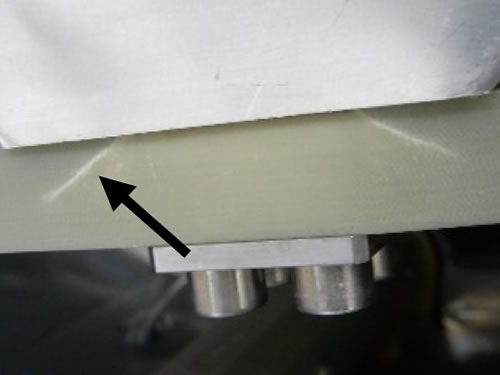

The damaged GNIRS fiberglass resin

The fiberglass resin did not survive the baking and some of the struts cracked or broke.

Credit: International Gemini Observatory/NOIRLab/NSF/AURA